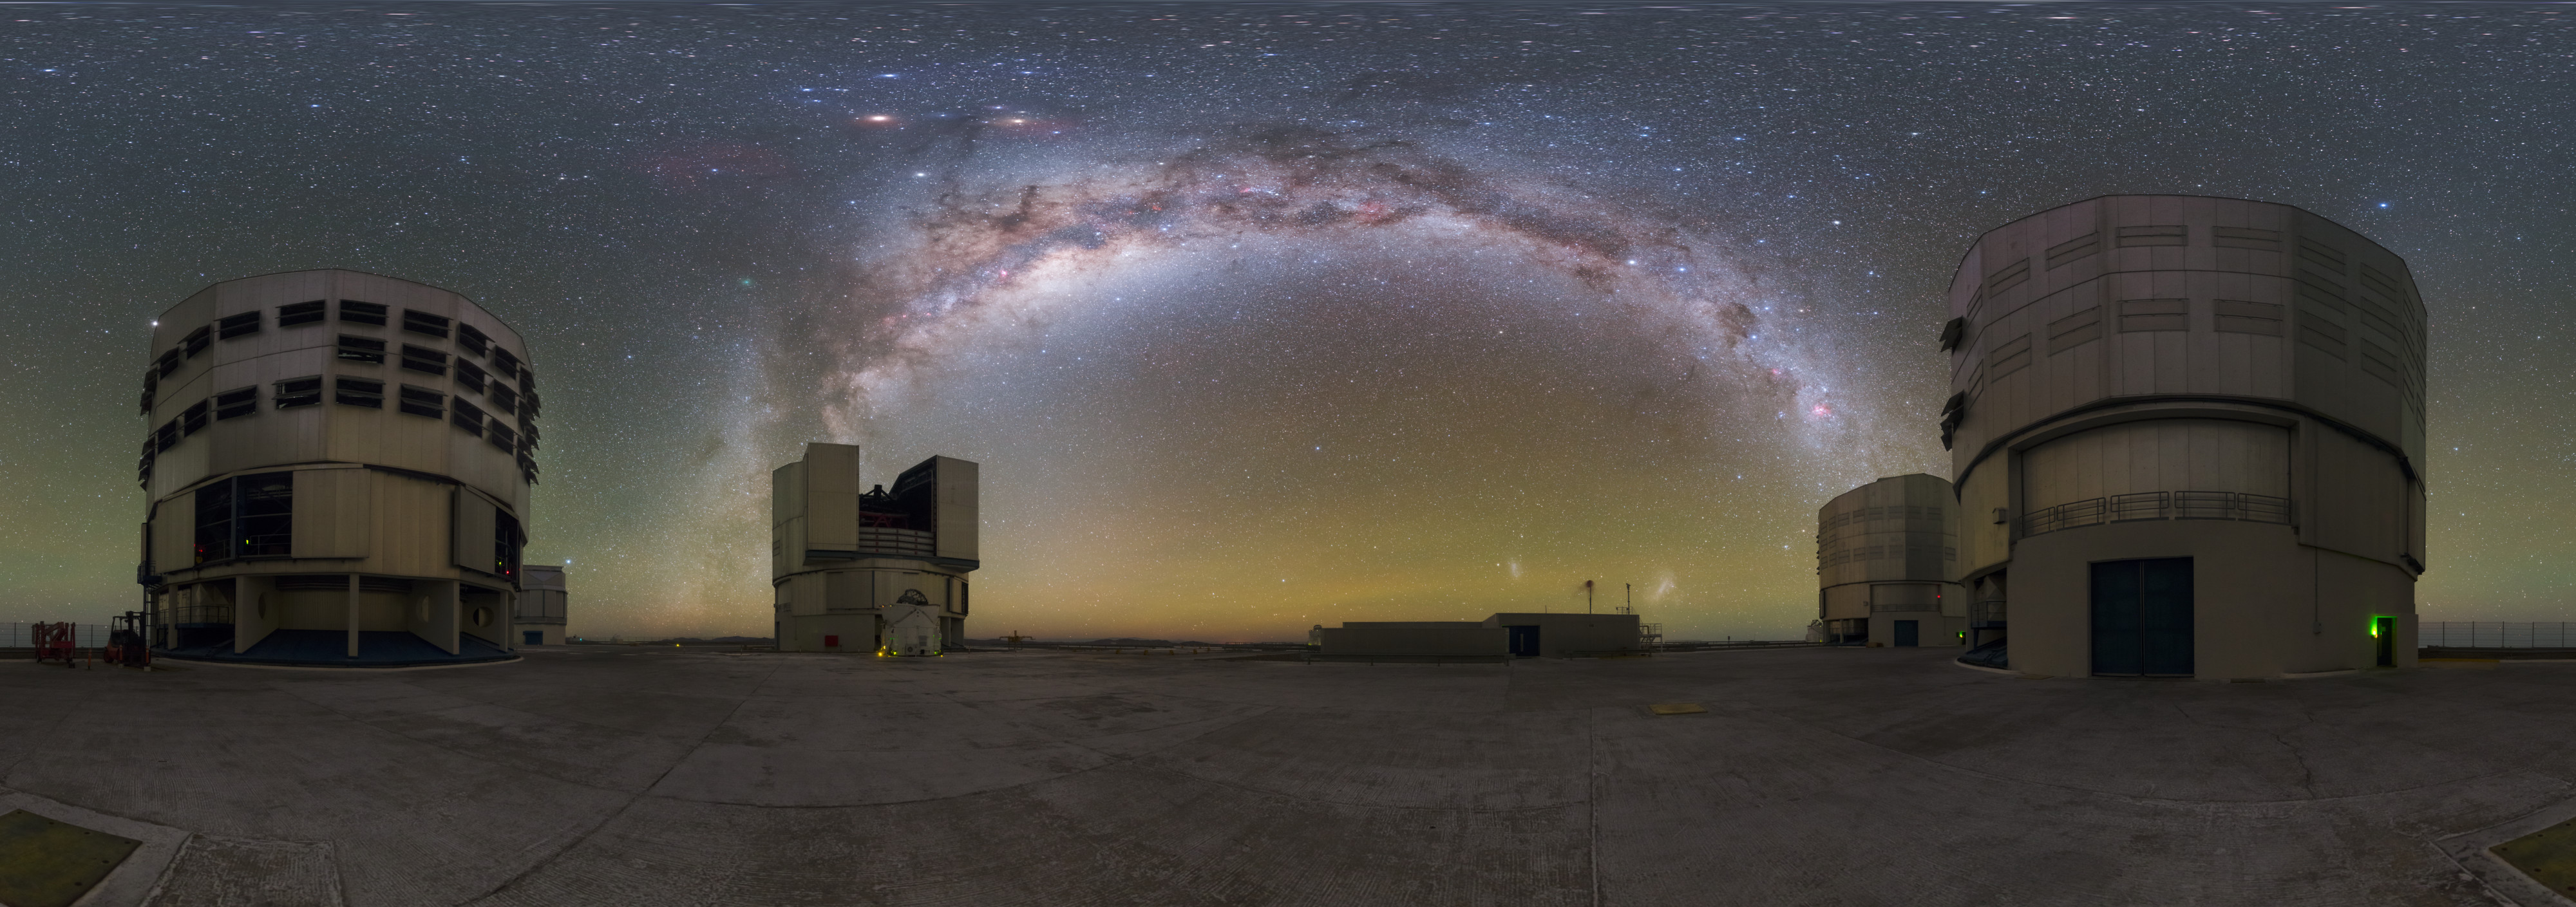

Paranal bow

The four huge Unit Telescopes (UTs) at ESO's Paranal Observatory in Chile are among the most advanced in the world. The perfect backdrop is provided by a view on the galaxy in which we live — the Milky Way.

Credit: P. Horálek/ESO